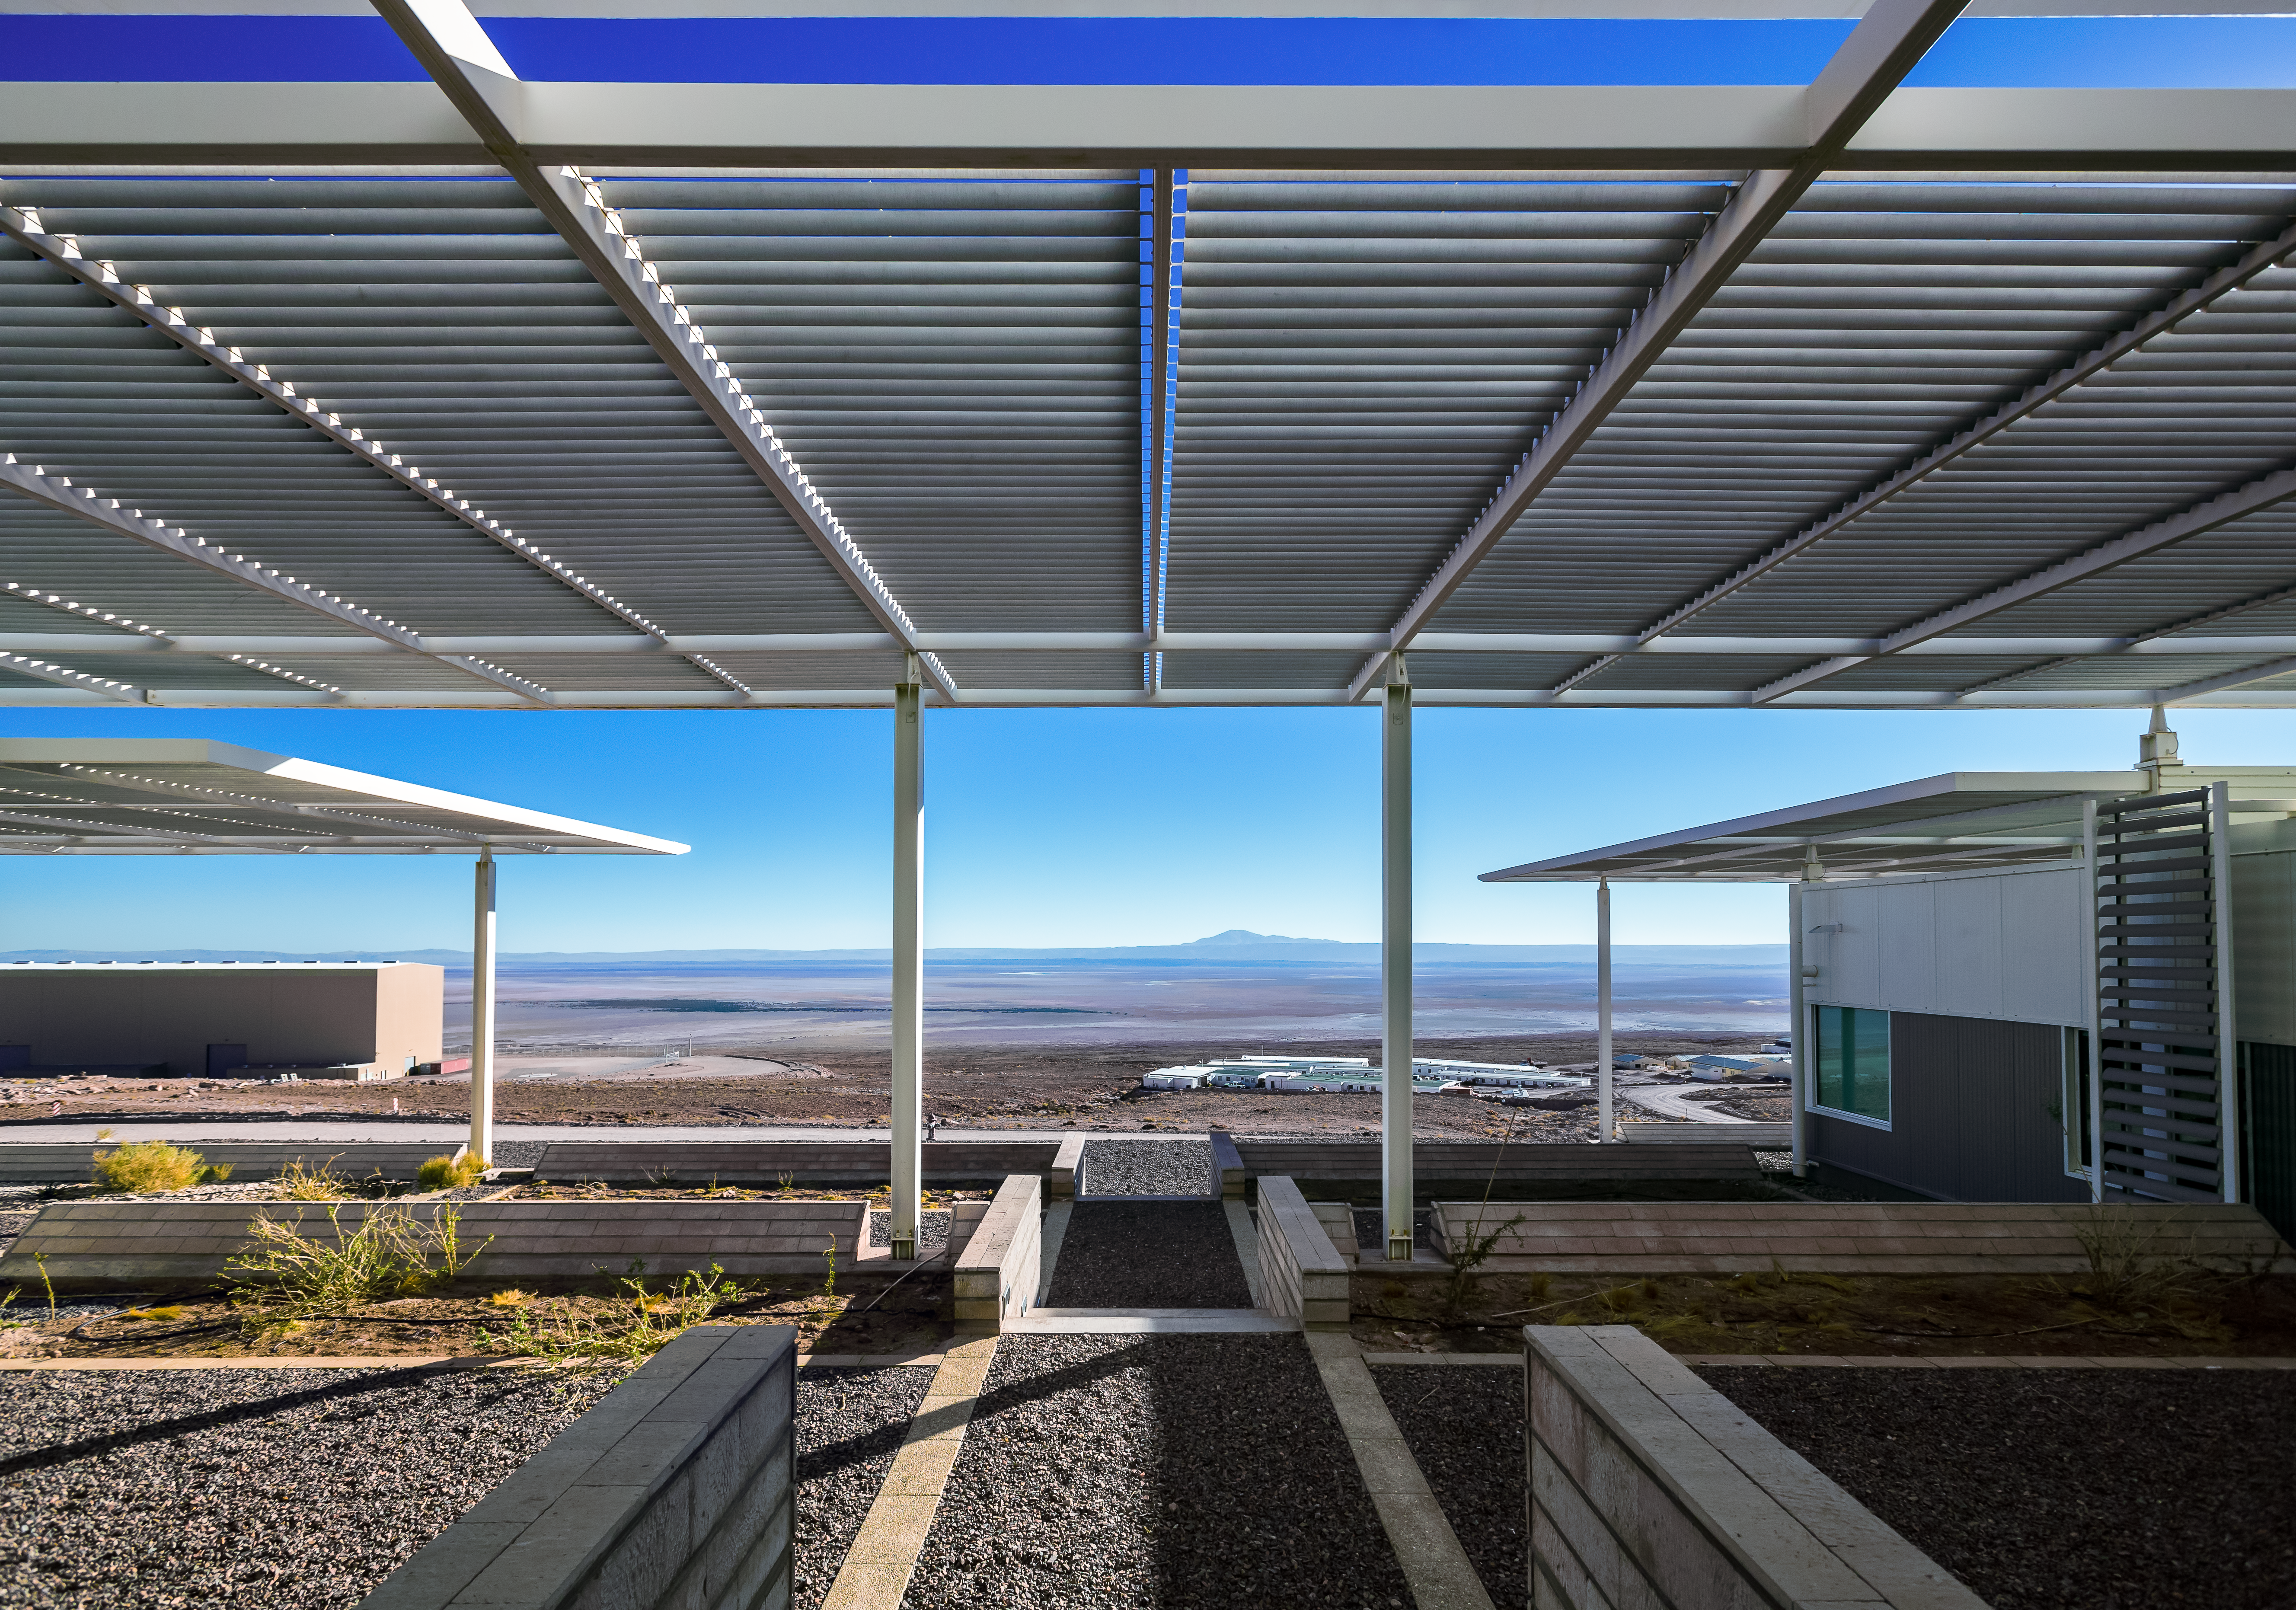

View from the Operations Support Facility

This is the view from the Operations Support Facility (OSF), one of two distinct sites from which the Atacama Large Millimeter/submillimeter Array (ALMA) is operated. During the operations phase of the observatory this is the workplace of astronomers and maintenance teams, far away from the comfort of civilization.

Credit: A. Duro/ESO